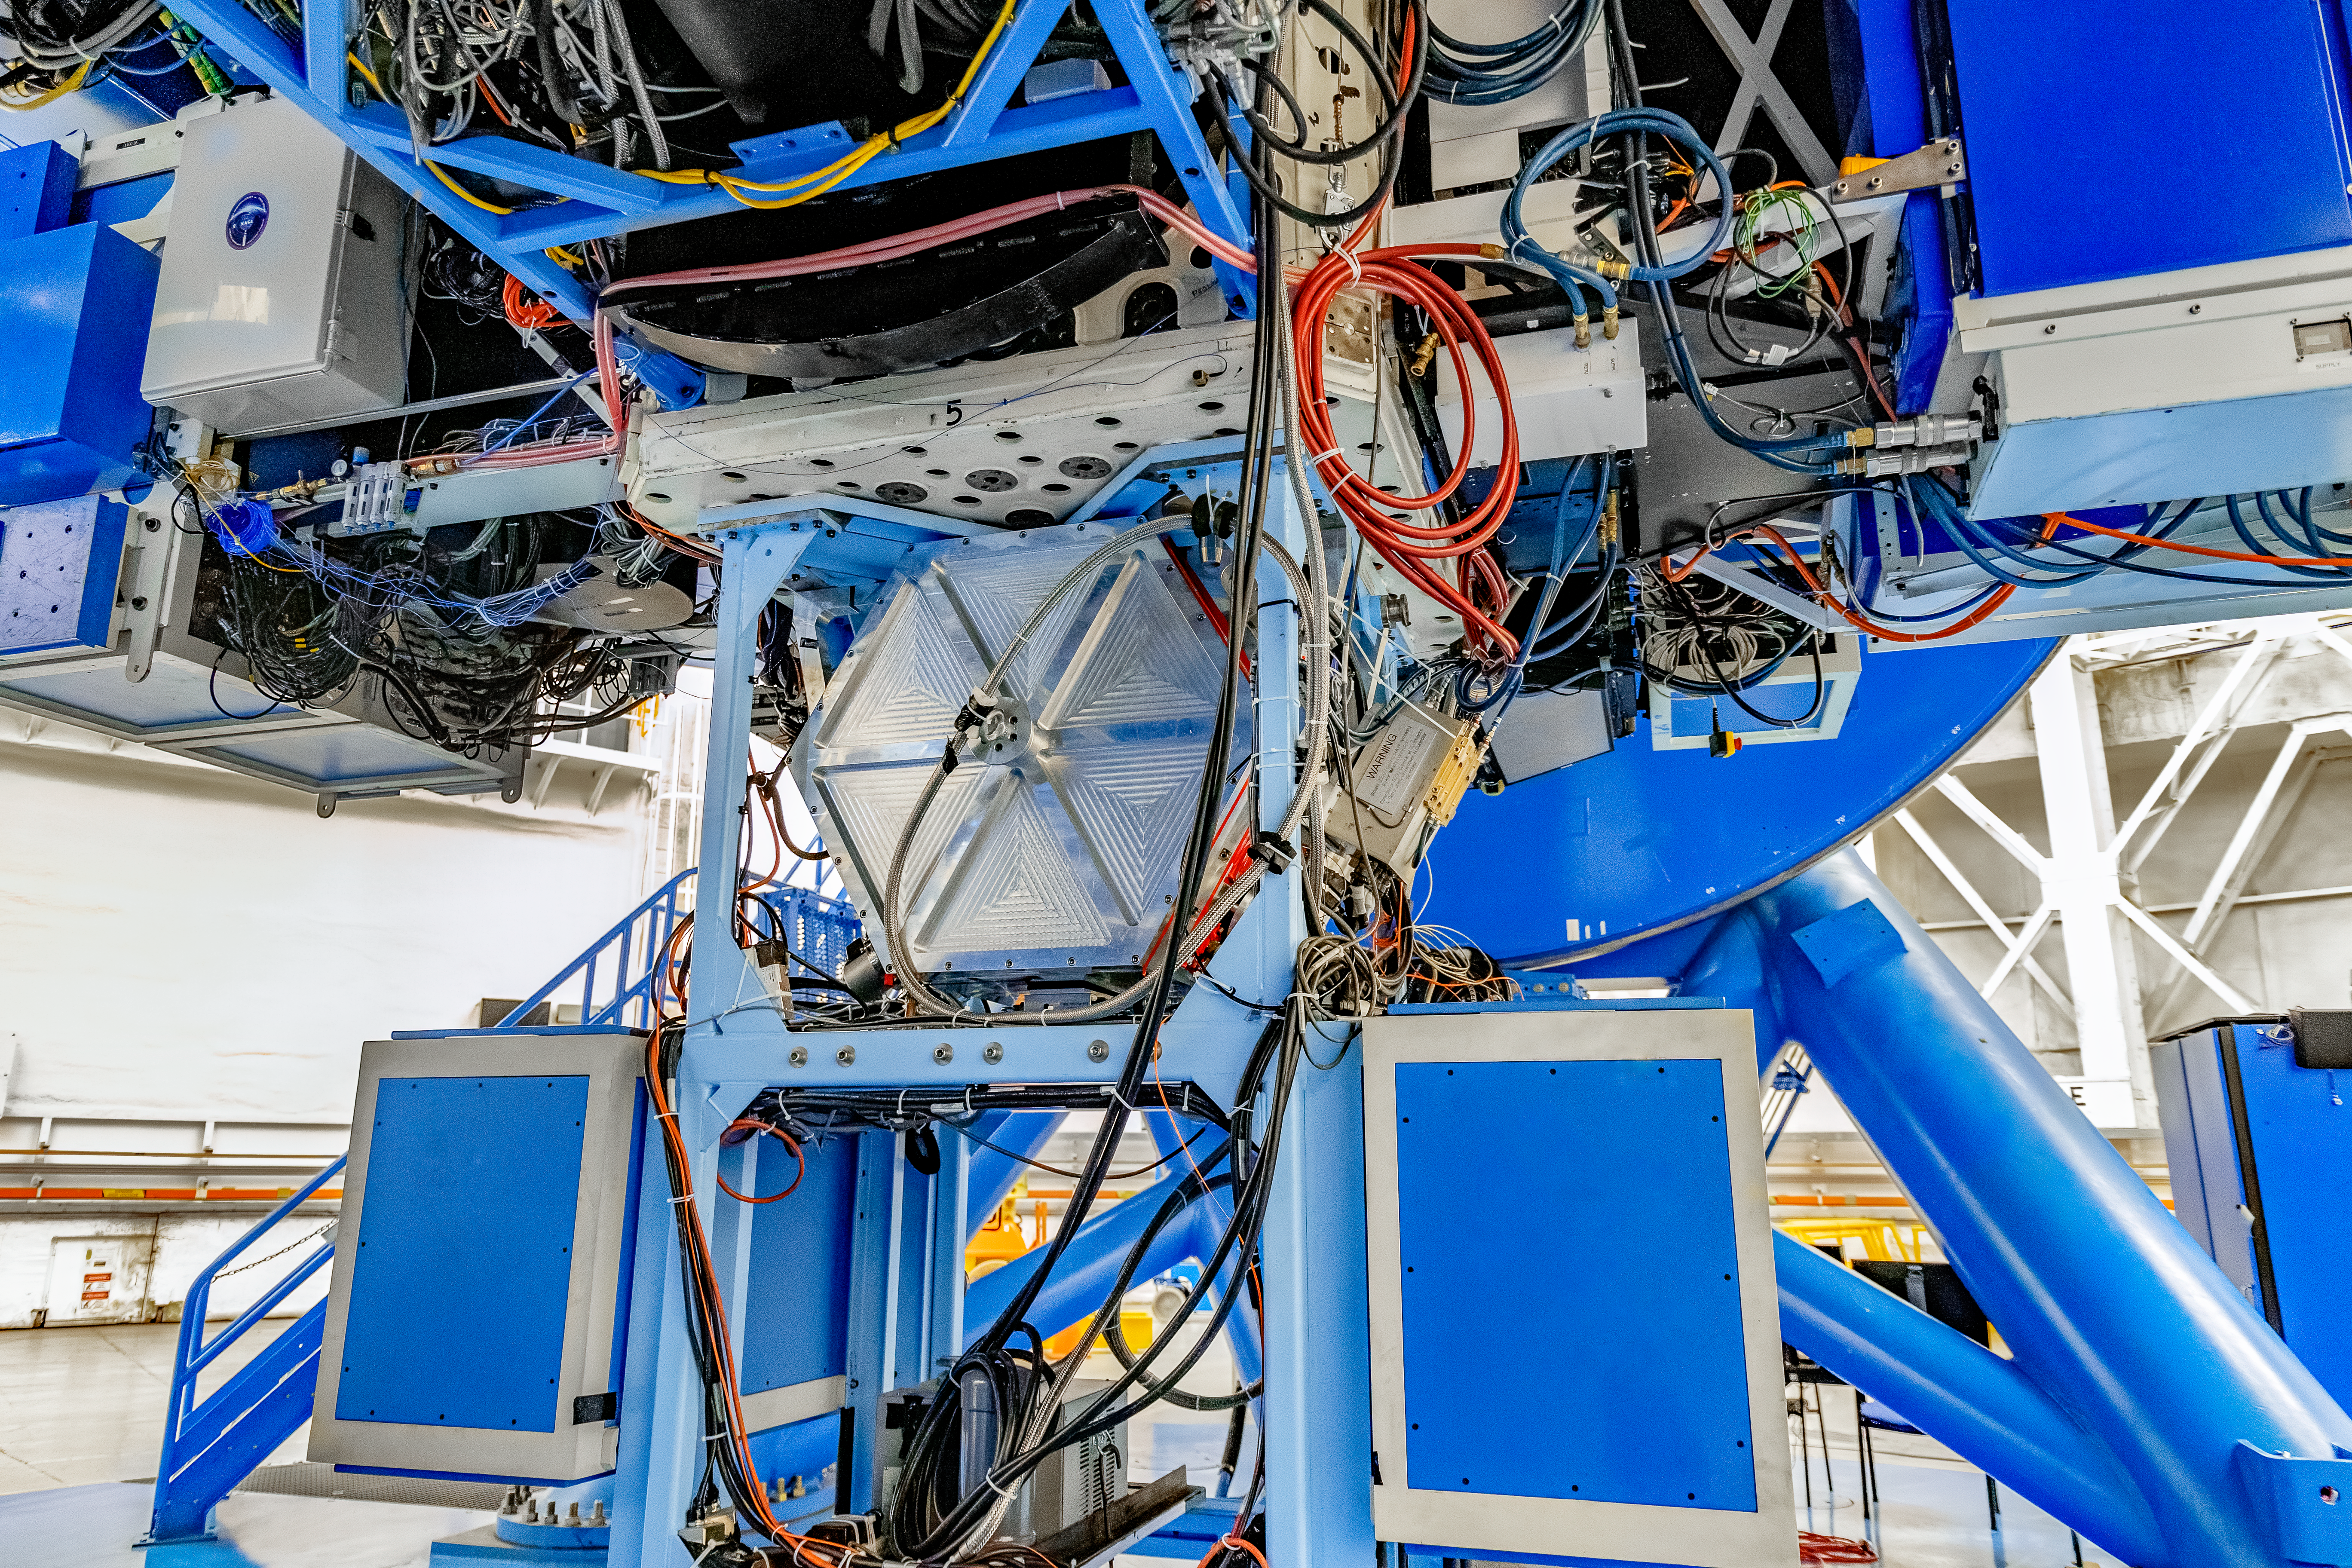

GSAOI

The Gemini South Adaptive Optics Imager (GSAOI) mounted on Gemini South on Cerro Pachón in Chile.

Credit: CTIO/NOIRLab/NSF/AURA/D. Munizaga